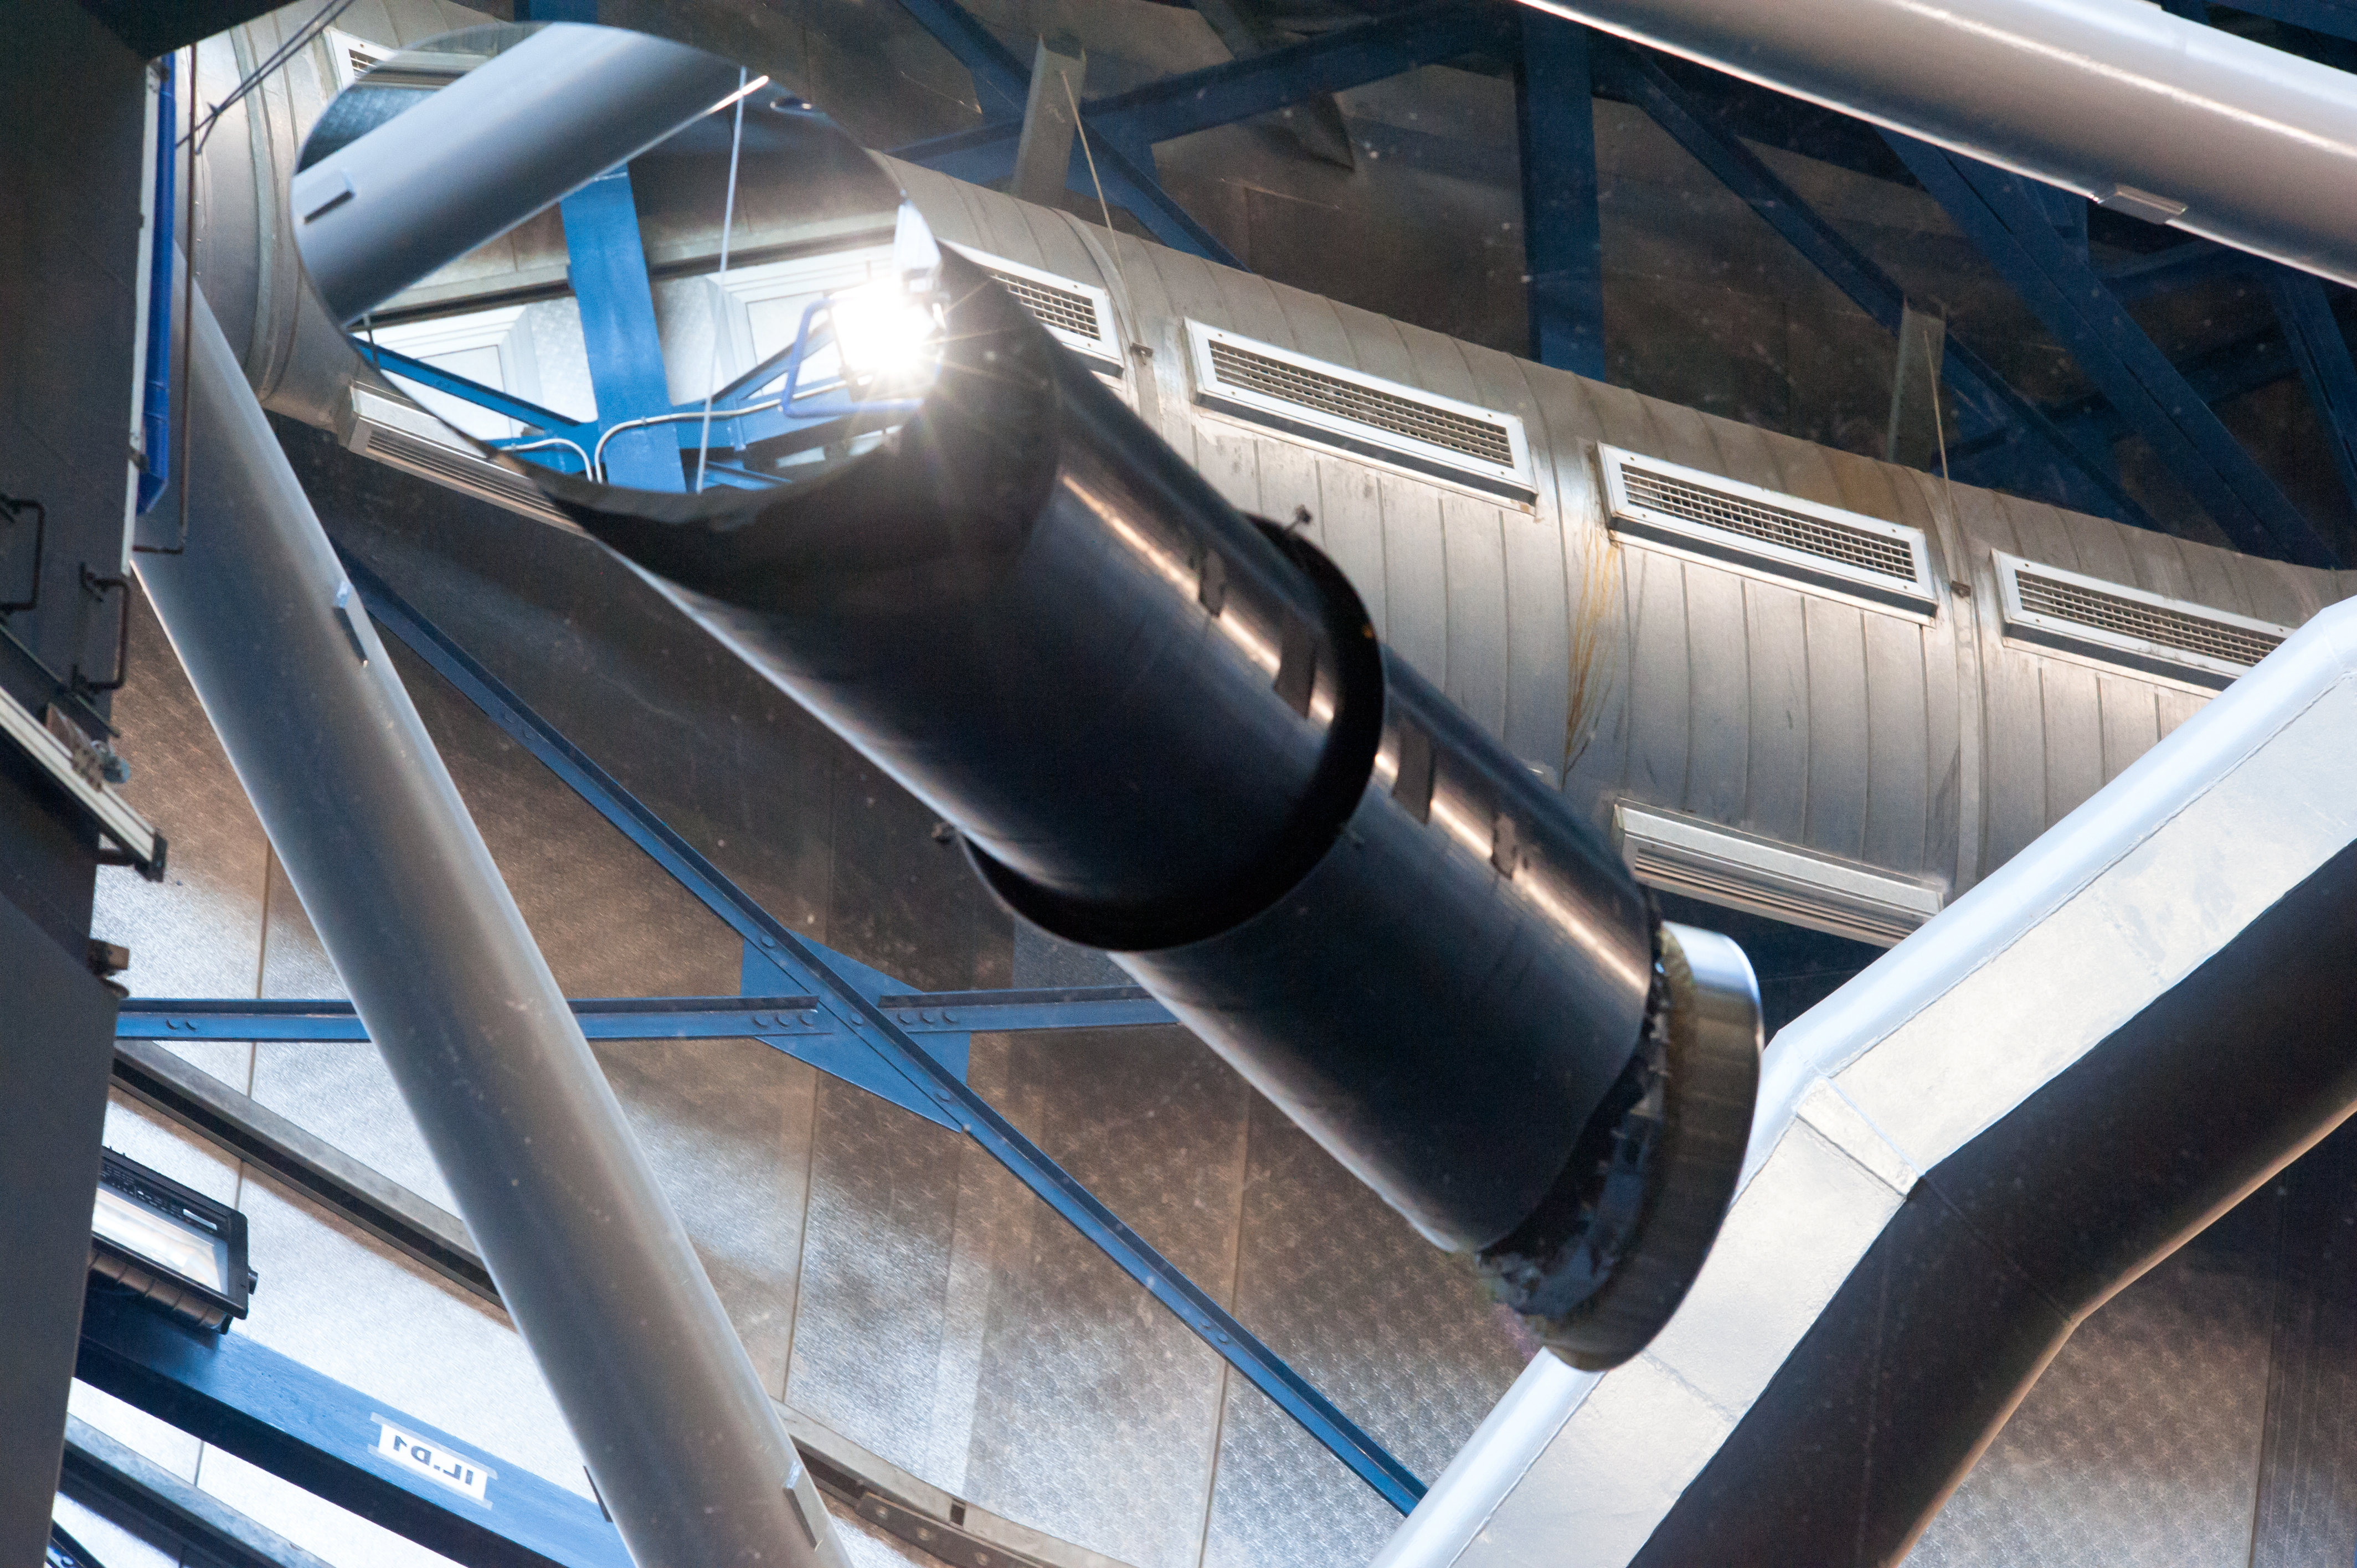

VLT mirrors

Photograph of one of the VLT's M3 mirrors taken in July 2010.

Credit: ESO/Laura Ventura